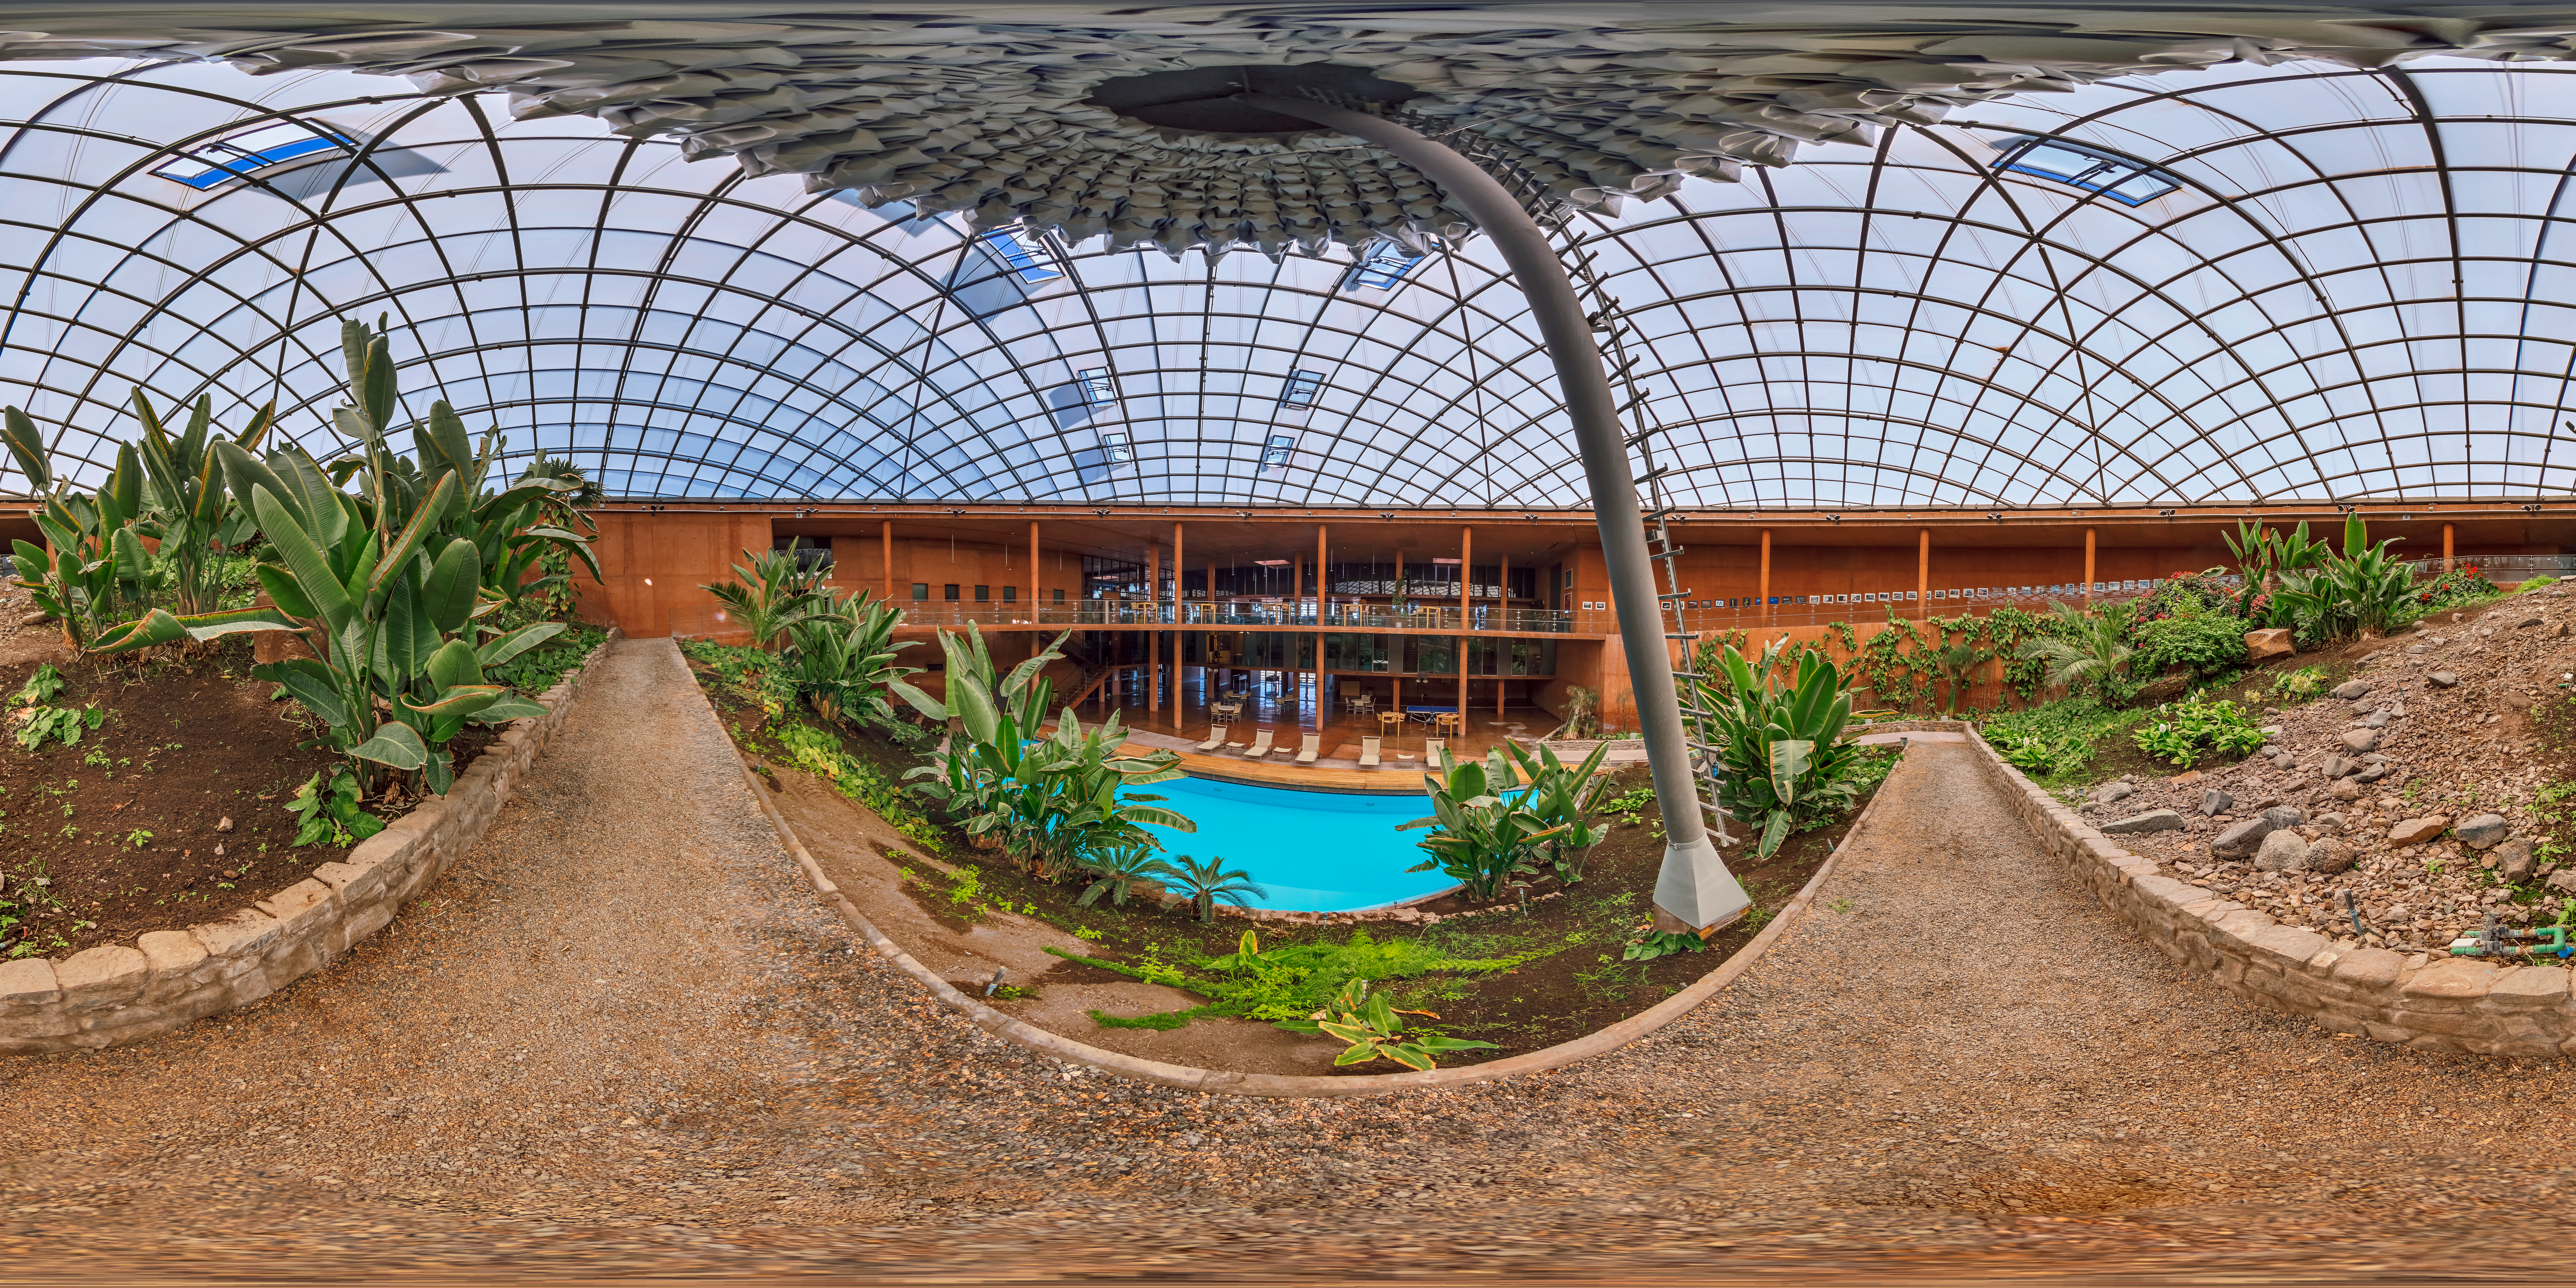

Paranal Residencia

360º image of the Paranal Residencia. The hotel was built as a respite for astronomers and engineers working at Paranal Observatory, located atop Cerro Paranal. Paranal residencia hosts a restaurant, swimming pool (pictured here), library and sauna. The mountain is subject the harsh conditions such as a relatively thinner atmosphere, intense sunlight and high wind speeds.

Credit: M. Cabral/ESO